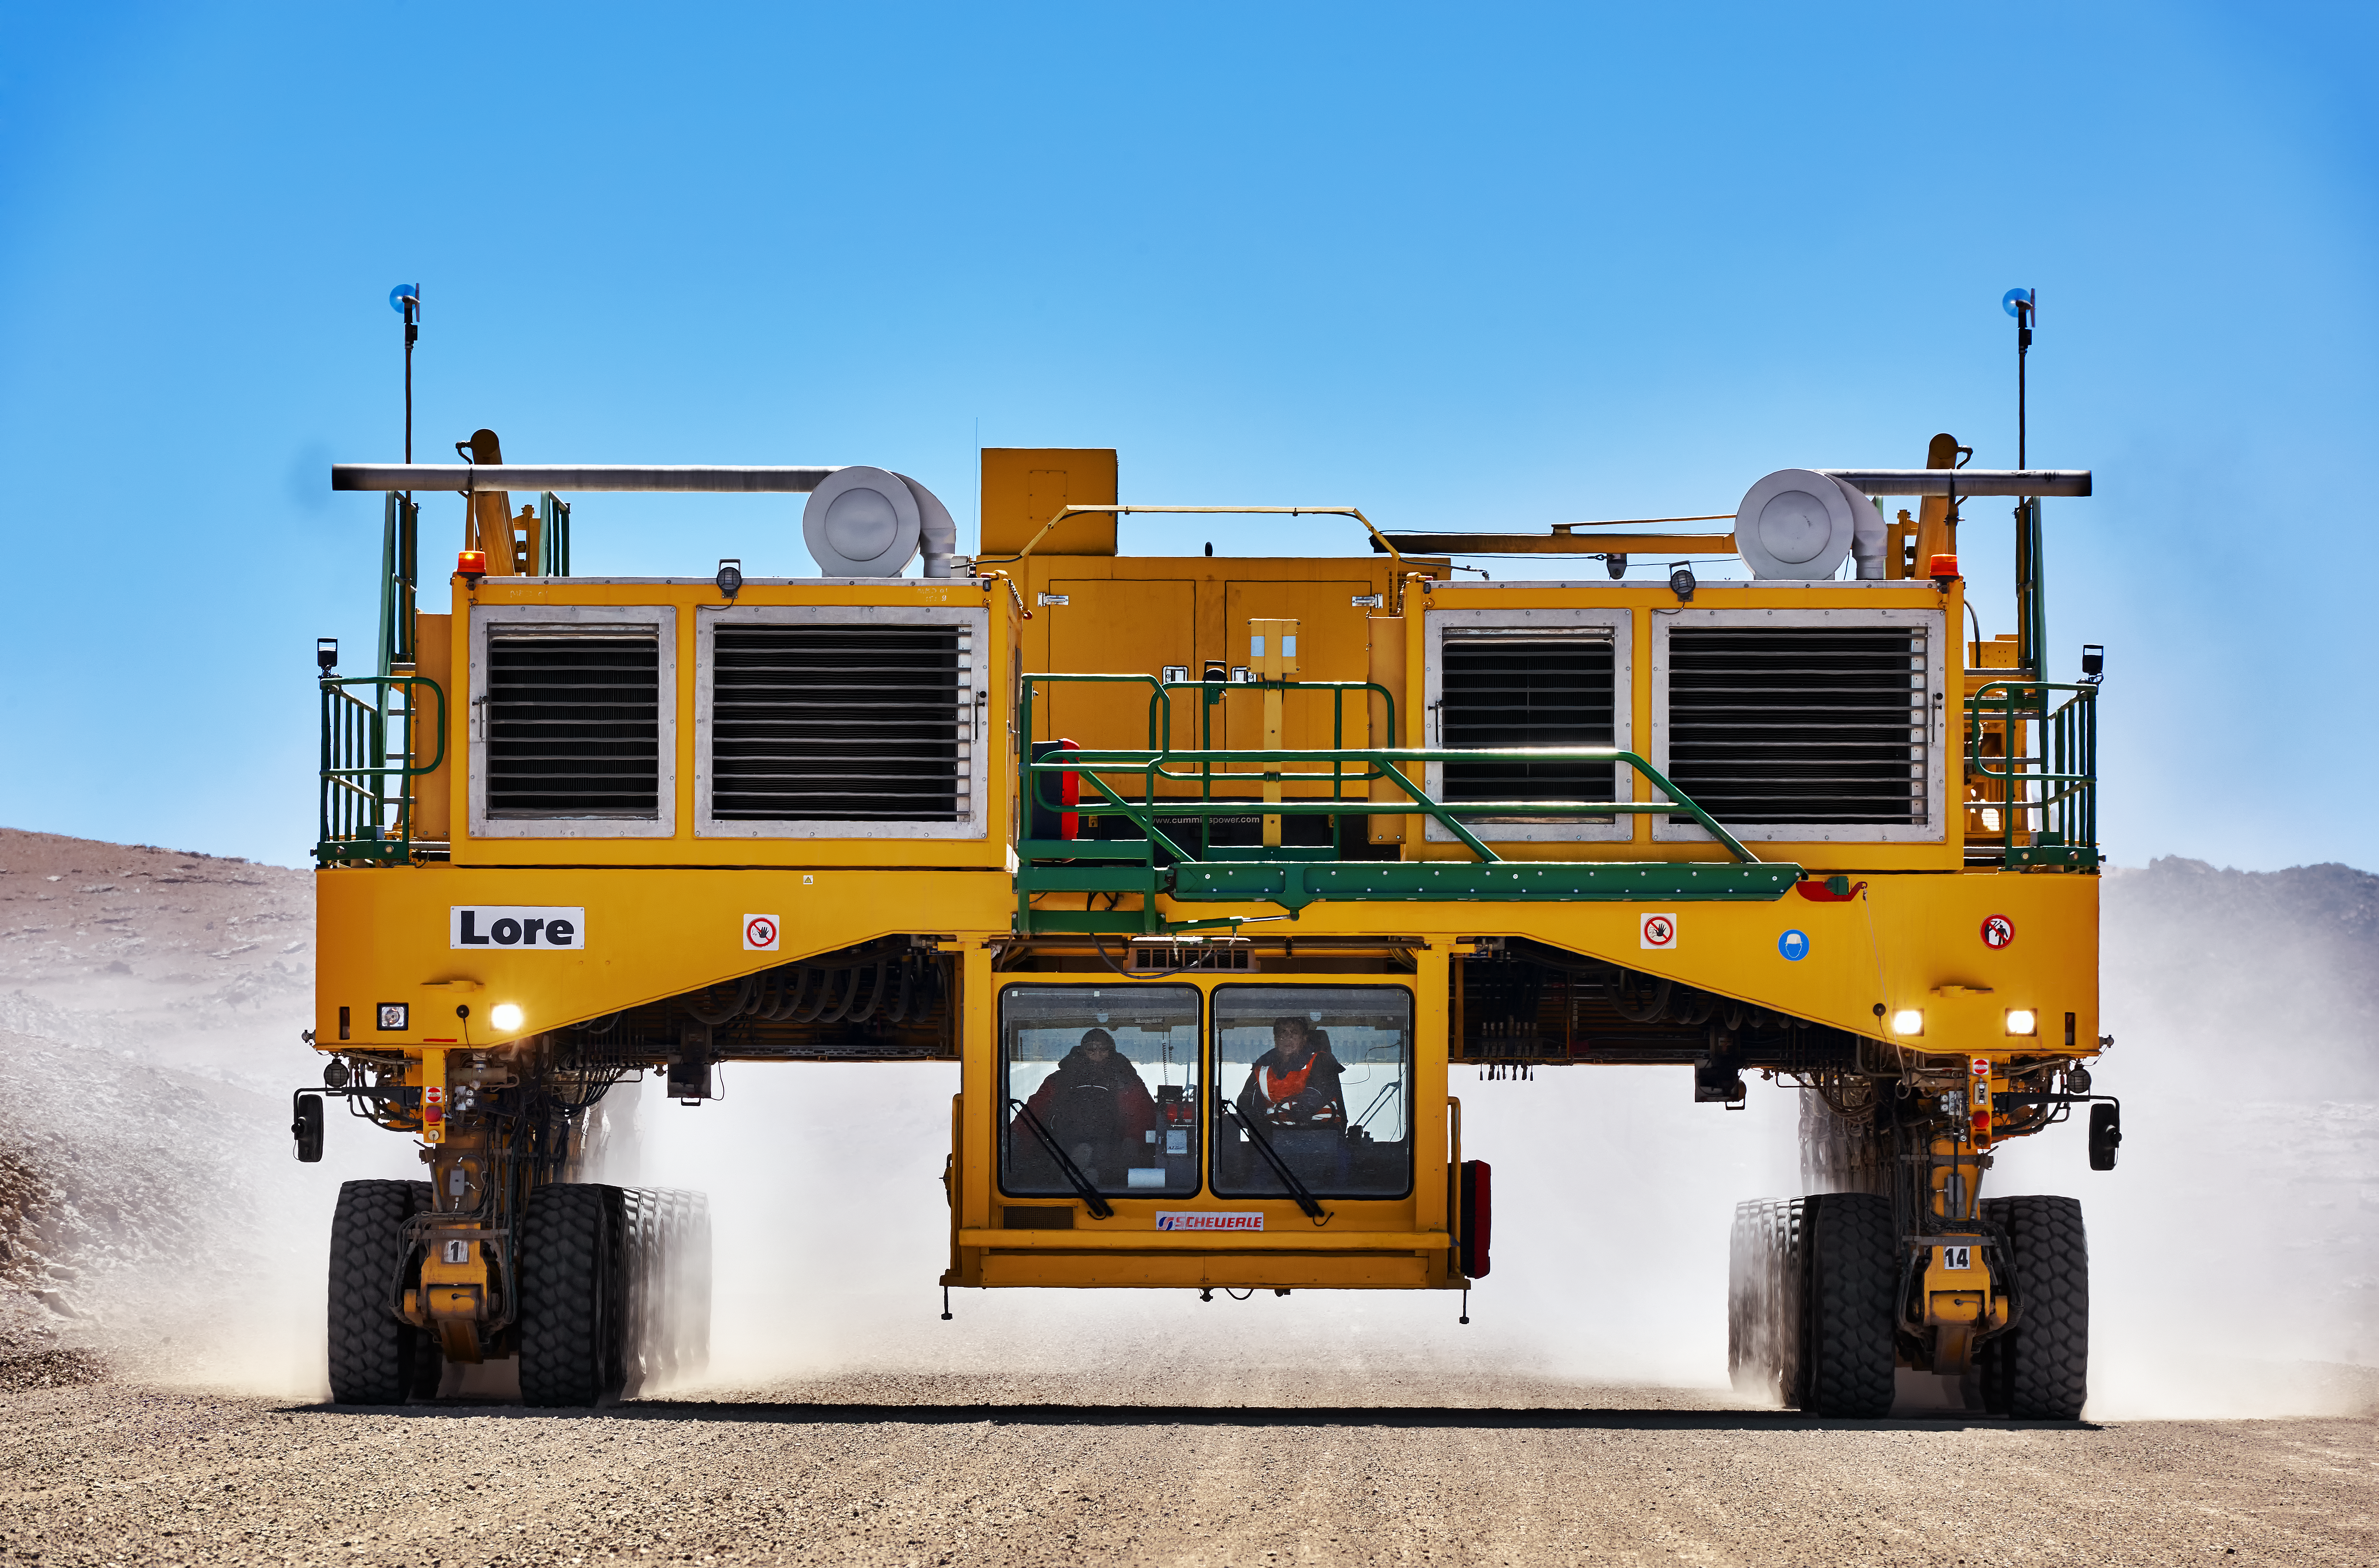

High and mighty

You may be wondering what a truck has to do with astronomy. Well, this is no ordinary truck — it is an ALMA transporter!

At 20 metres long and 10 metres wide, this is one of a pair of custom-designed vehicles used to transport the 66 antennas that make up the Atacama Large Millimeter/submillimeter Array (ALMA). From its home at 5000 metres above sea level, high in Chile’s Atacama Desert, ALMA delivers a unique view of the low temperature Universe, allowing astronomers to study how stars form in unprecedented detail.

The trucks — this one is called Lore, its sibling is Otto — move each antenna along the 28-kilometre road from the construction area at just below 3000 metres above sea level, up to the main telescope site, around 2000 metres higher. They are then used to move the antennas into different configurations corresponding to the different observing modes of the array.

Rugged and tough, as befits a vehicle working under these extreme conditions, an ALMA transporter is also a delicate and precise tool, able to position an antenna to millimetre accuracy.

Credit: Enrico Sacchetti/ESO